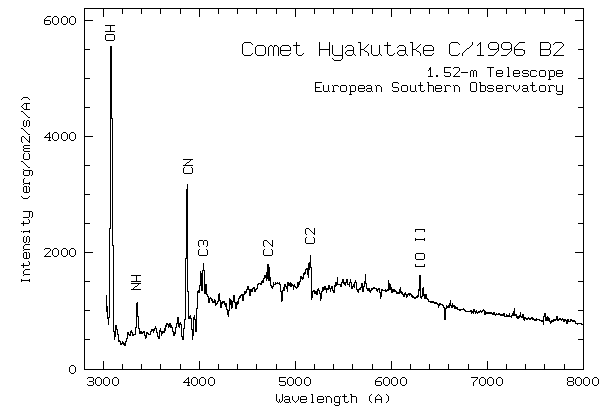

Spectrum of comet Hyakutake

A complete, optical spectrum of Comet Hyakutake was obtained with the ESO 1.52-m telescope (La Silla Observatory) by Hilmar Duerbeck (ESO) on UT March 8.3, 1996. For this observation, the Boller & Chivens spectrograph with a new UV-sensitive CCD chip was used. The subsequent data reduction was performed by the observer and Stefano Benetti (ESO) at ESO's office in Santiago de Chile.

Credit: ESO